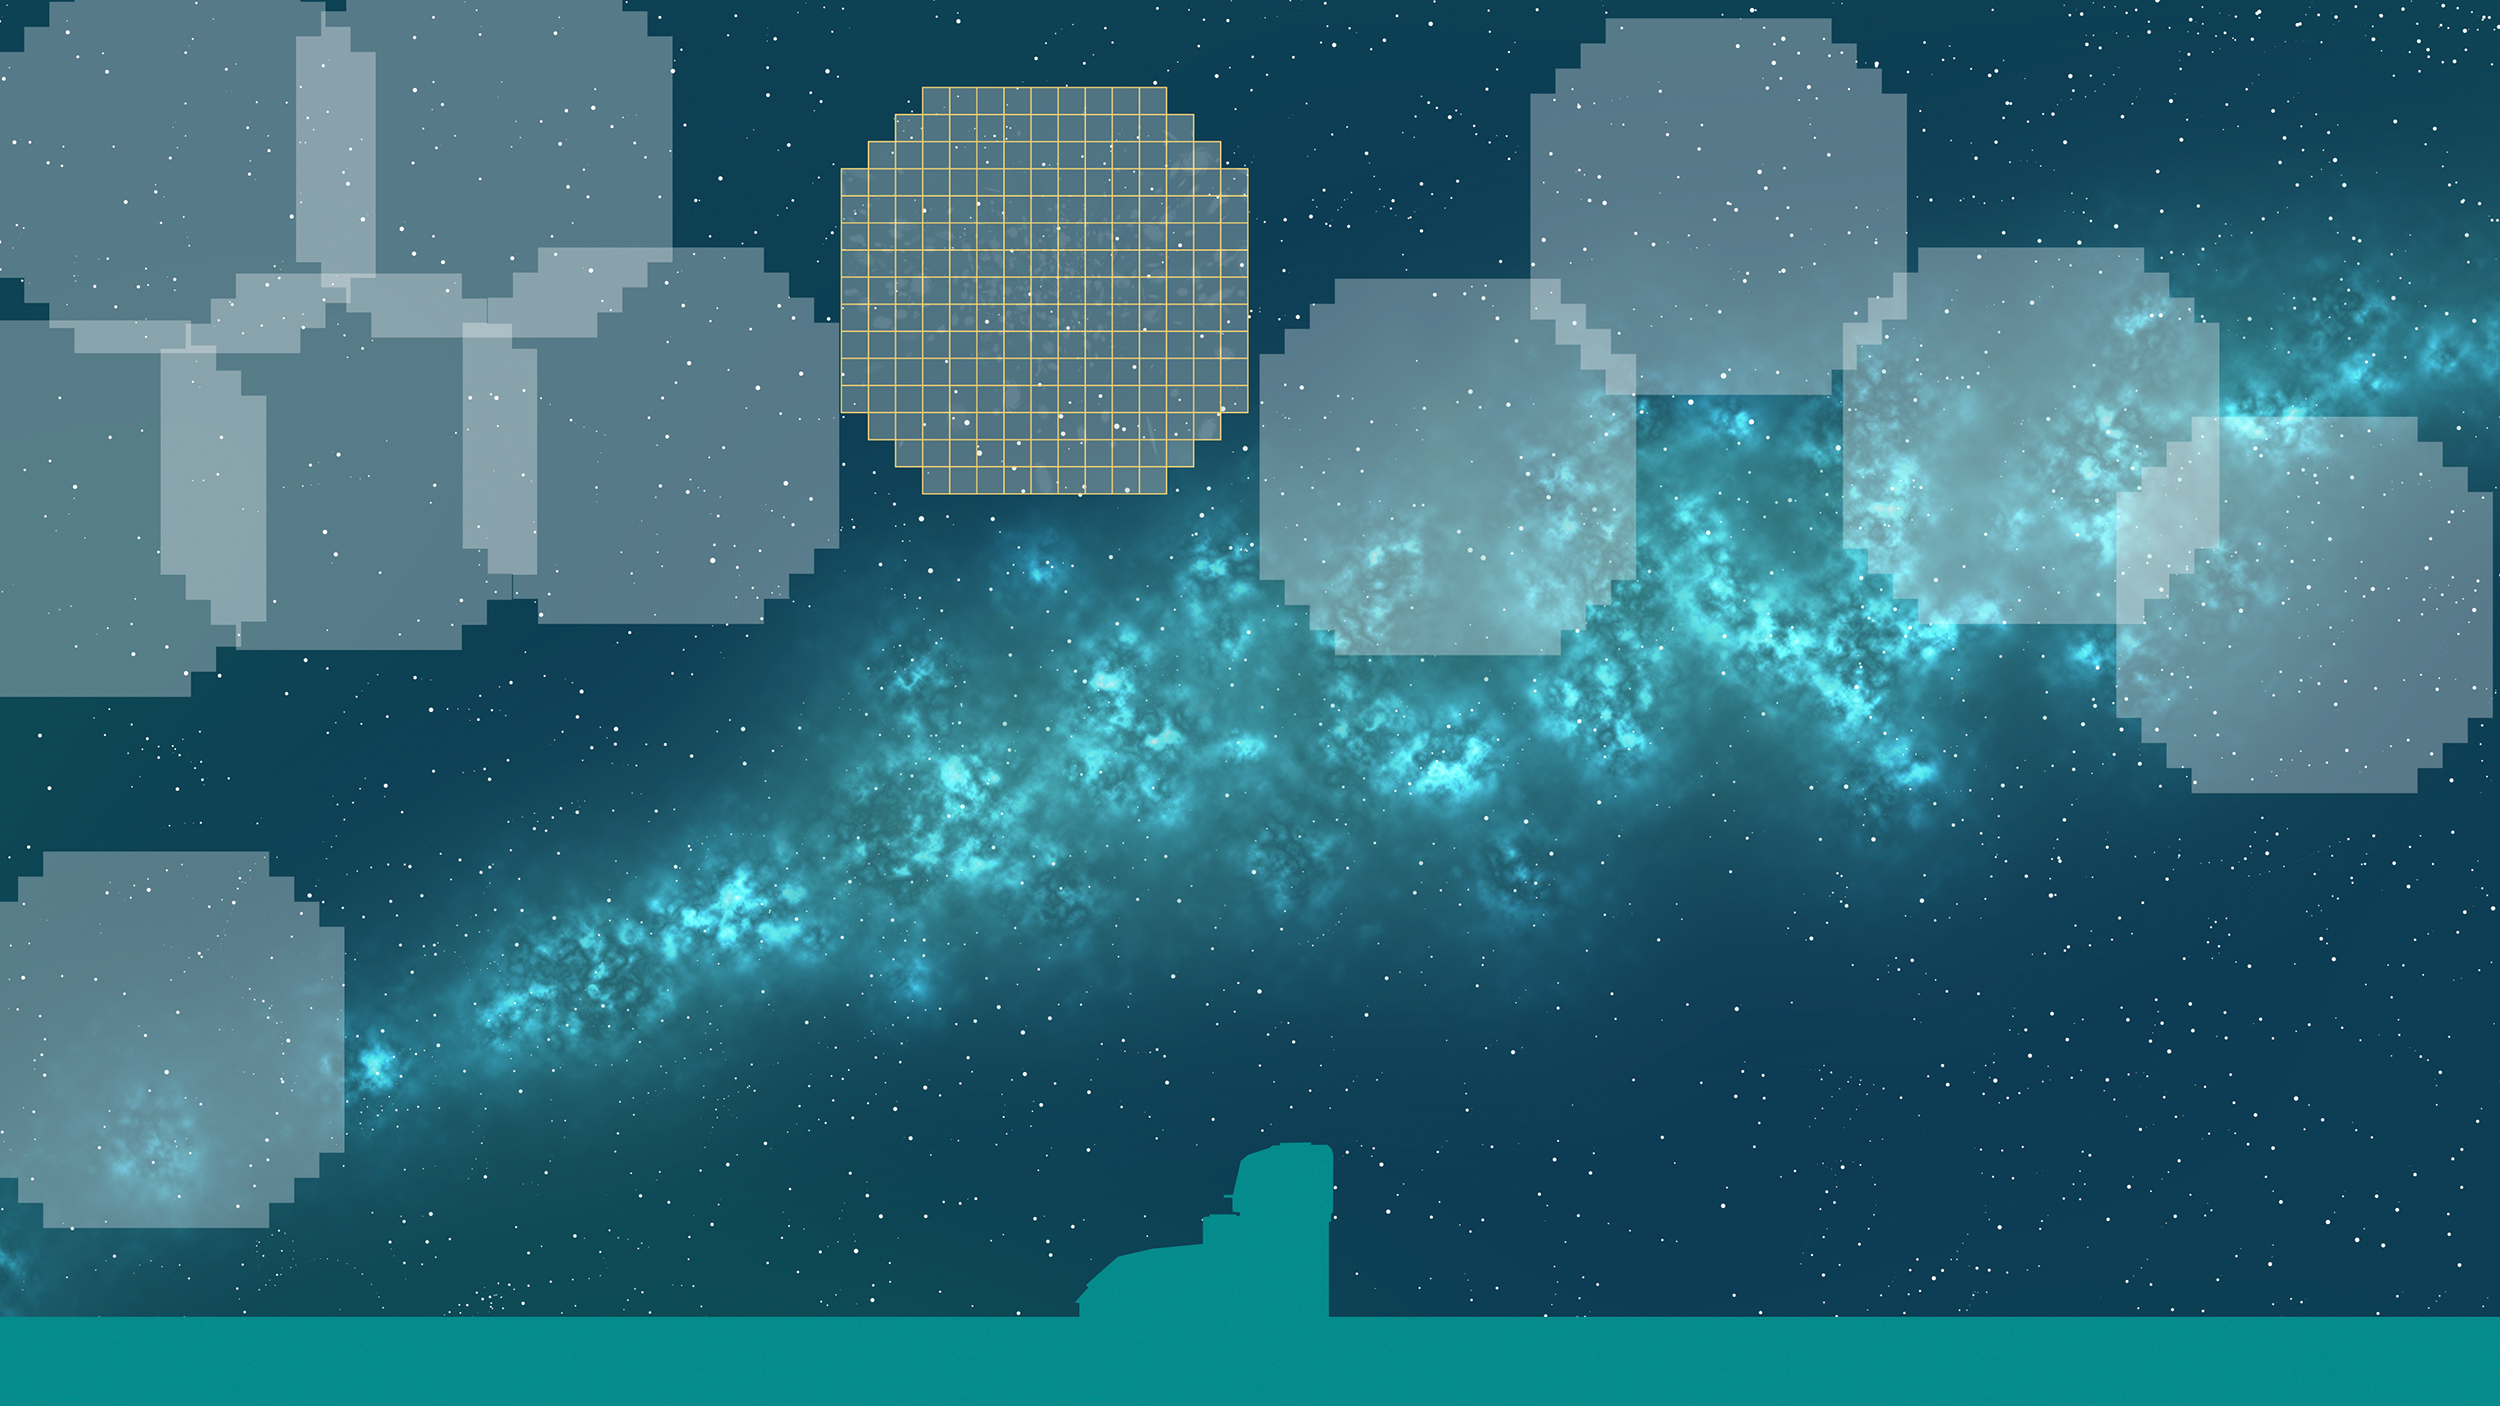

Scanning the Sky

A graphic showing NSF-DOE Vera C. Rubin Observatory scanning the sky with its large detecting area.

Credit: Rubin Observatory/NSF/AURA